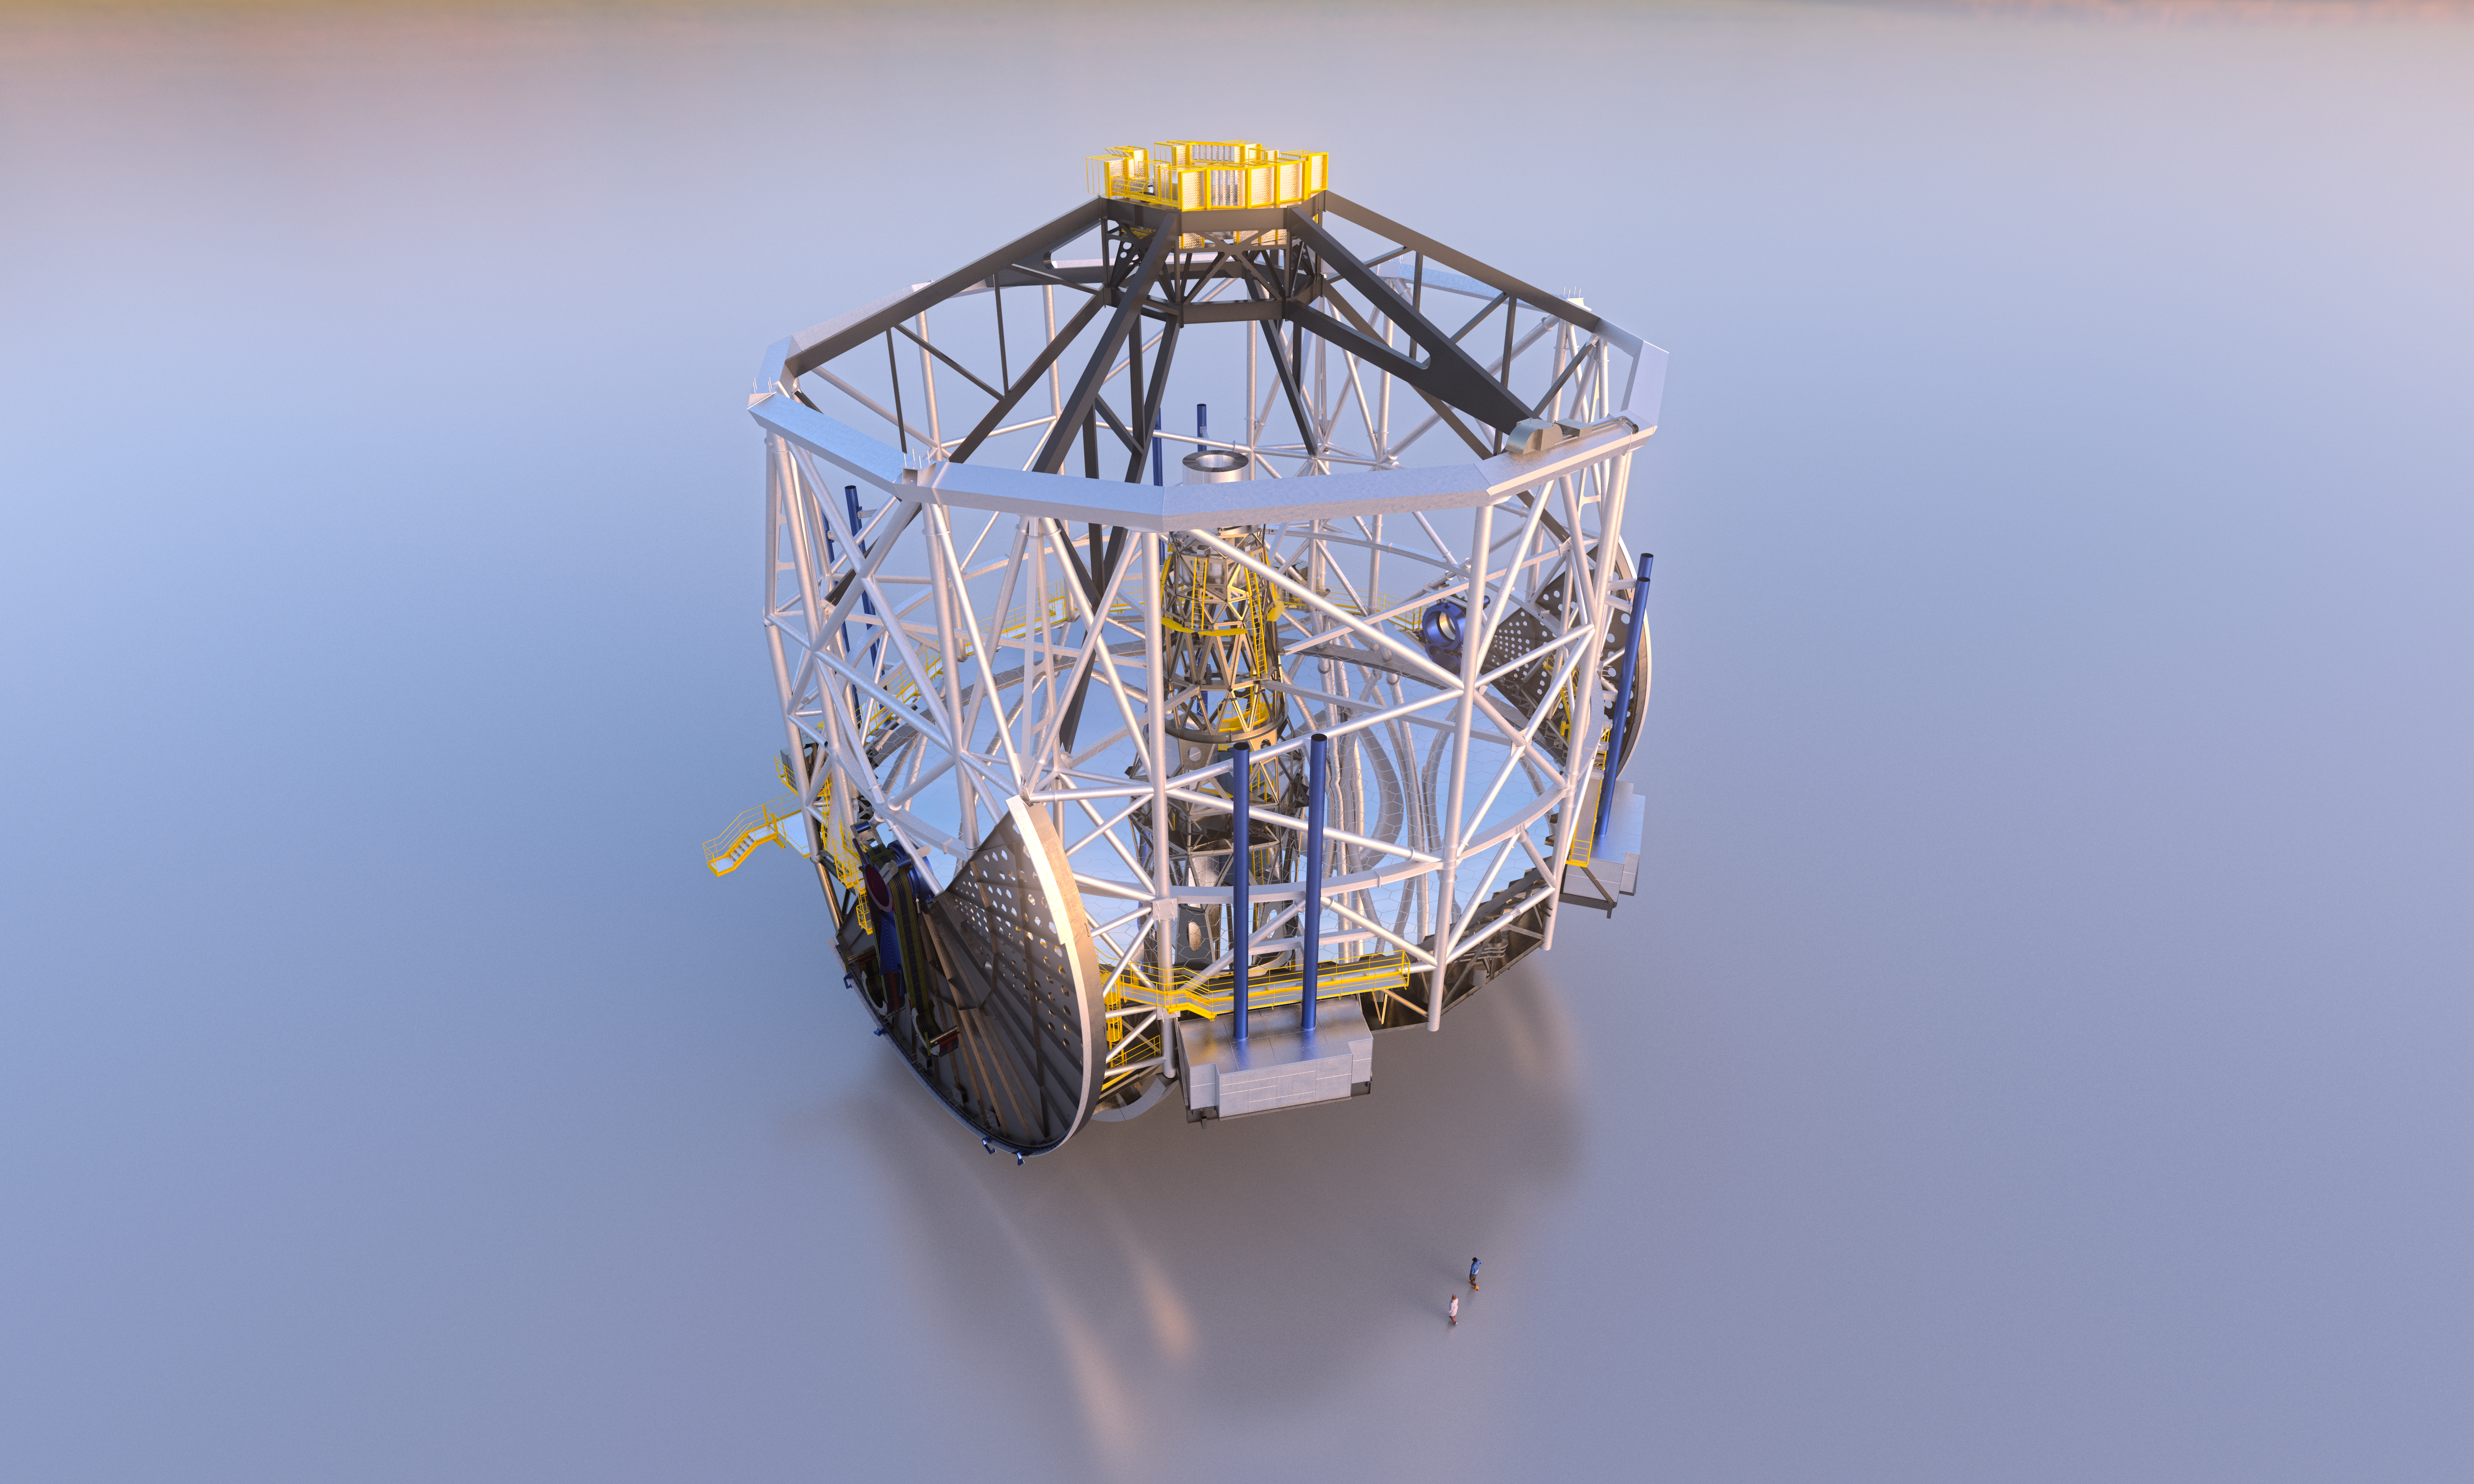

ELT altitude structure

Once up and running, the Extremely Large Telescope (ELT) will be the "world's biggest eye on the sky".

This image shows the ELT altitude system, which will be home to the ELT's innovative five-mirror optical system. These mirrors include the primary mirror, which will be composed of 798 hexagonal segments, and the secondary mirror, which is due to be the largest convex optical mirror ever produced.

Credit: ESO